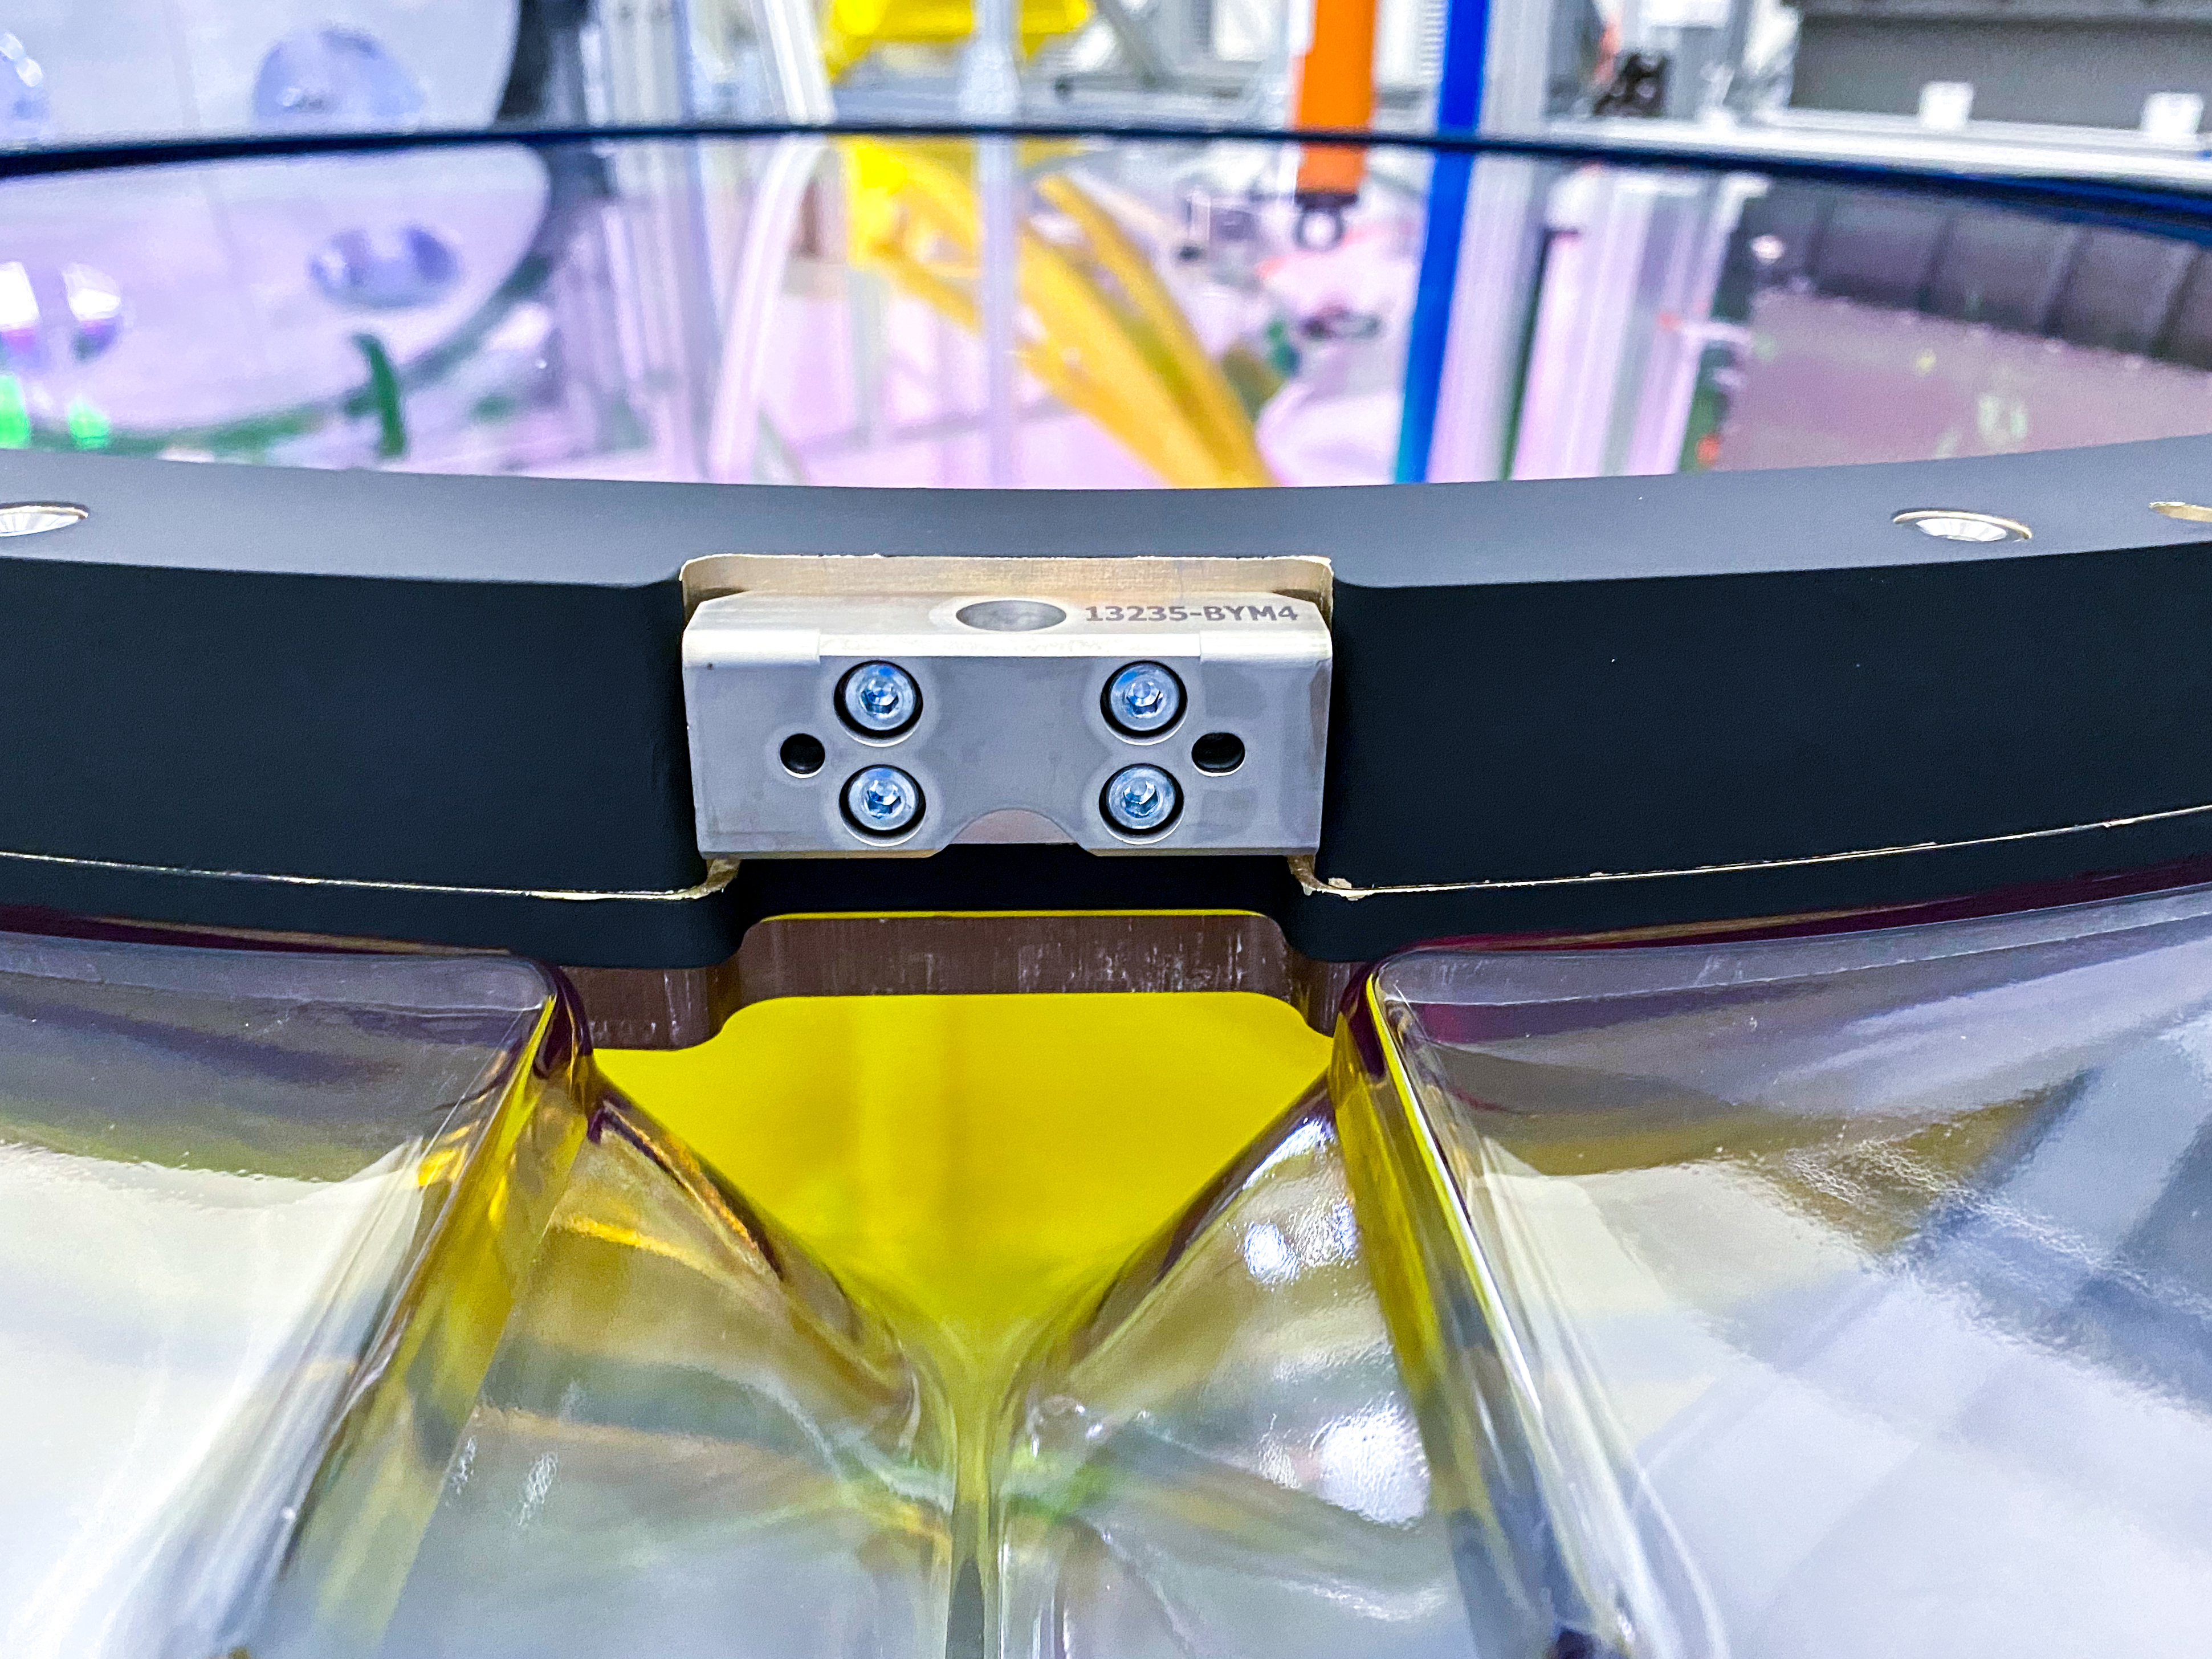

The Rubin Observatory r-band filter

The first completed filter for the Rubin Observatory LSST Camera has arrived at SLAC National Accelerator Laboratory.The r-band filter was delivered to SLAC on March 12th, marking an exciting milestone for the LSST Camera team.

Credit: Travis Lange/SLAC National Accelerator Laboratory